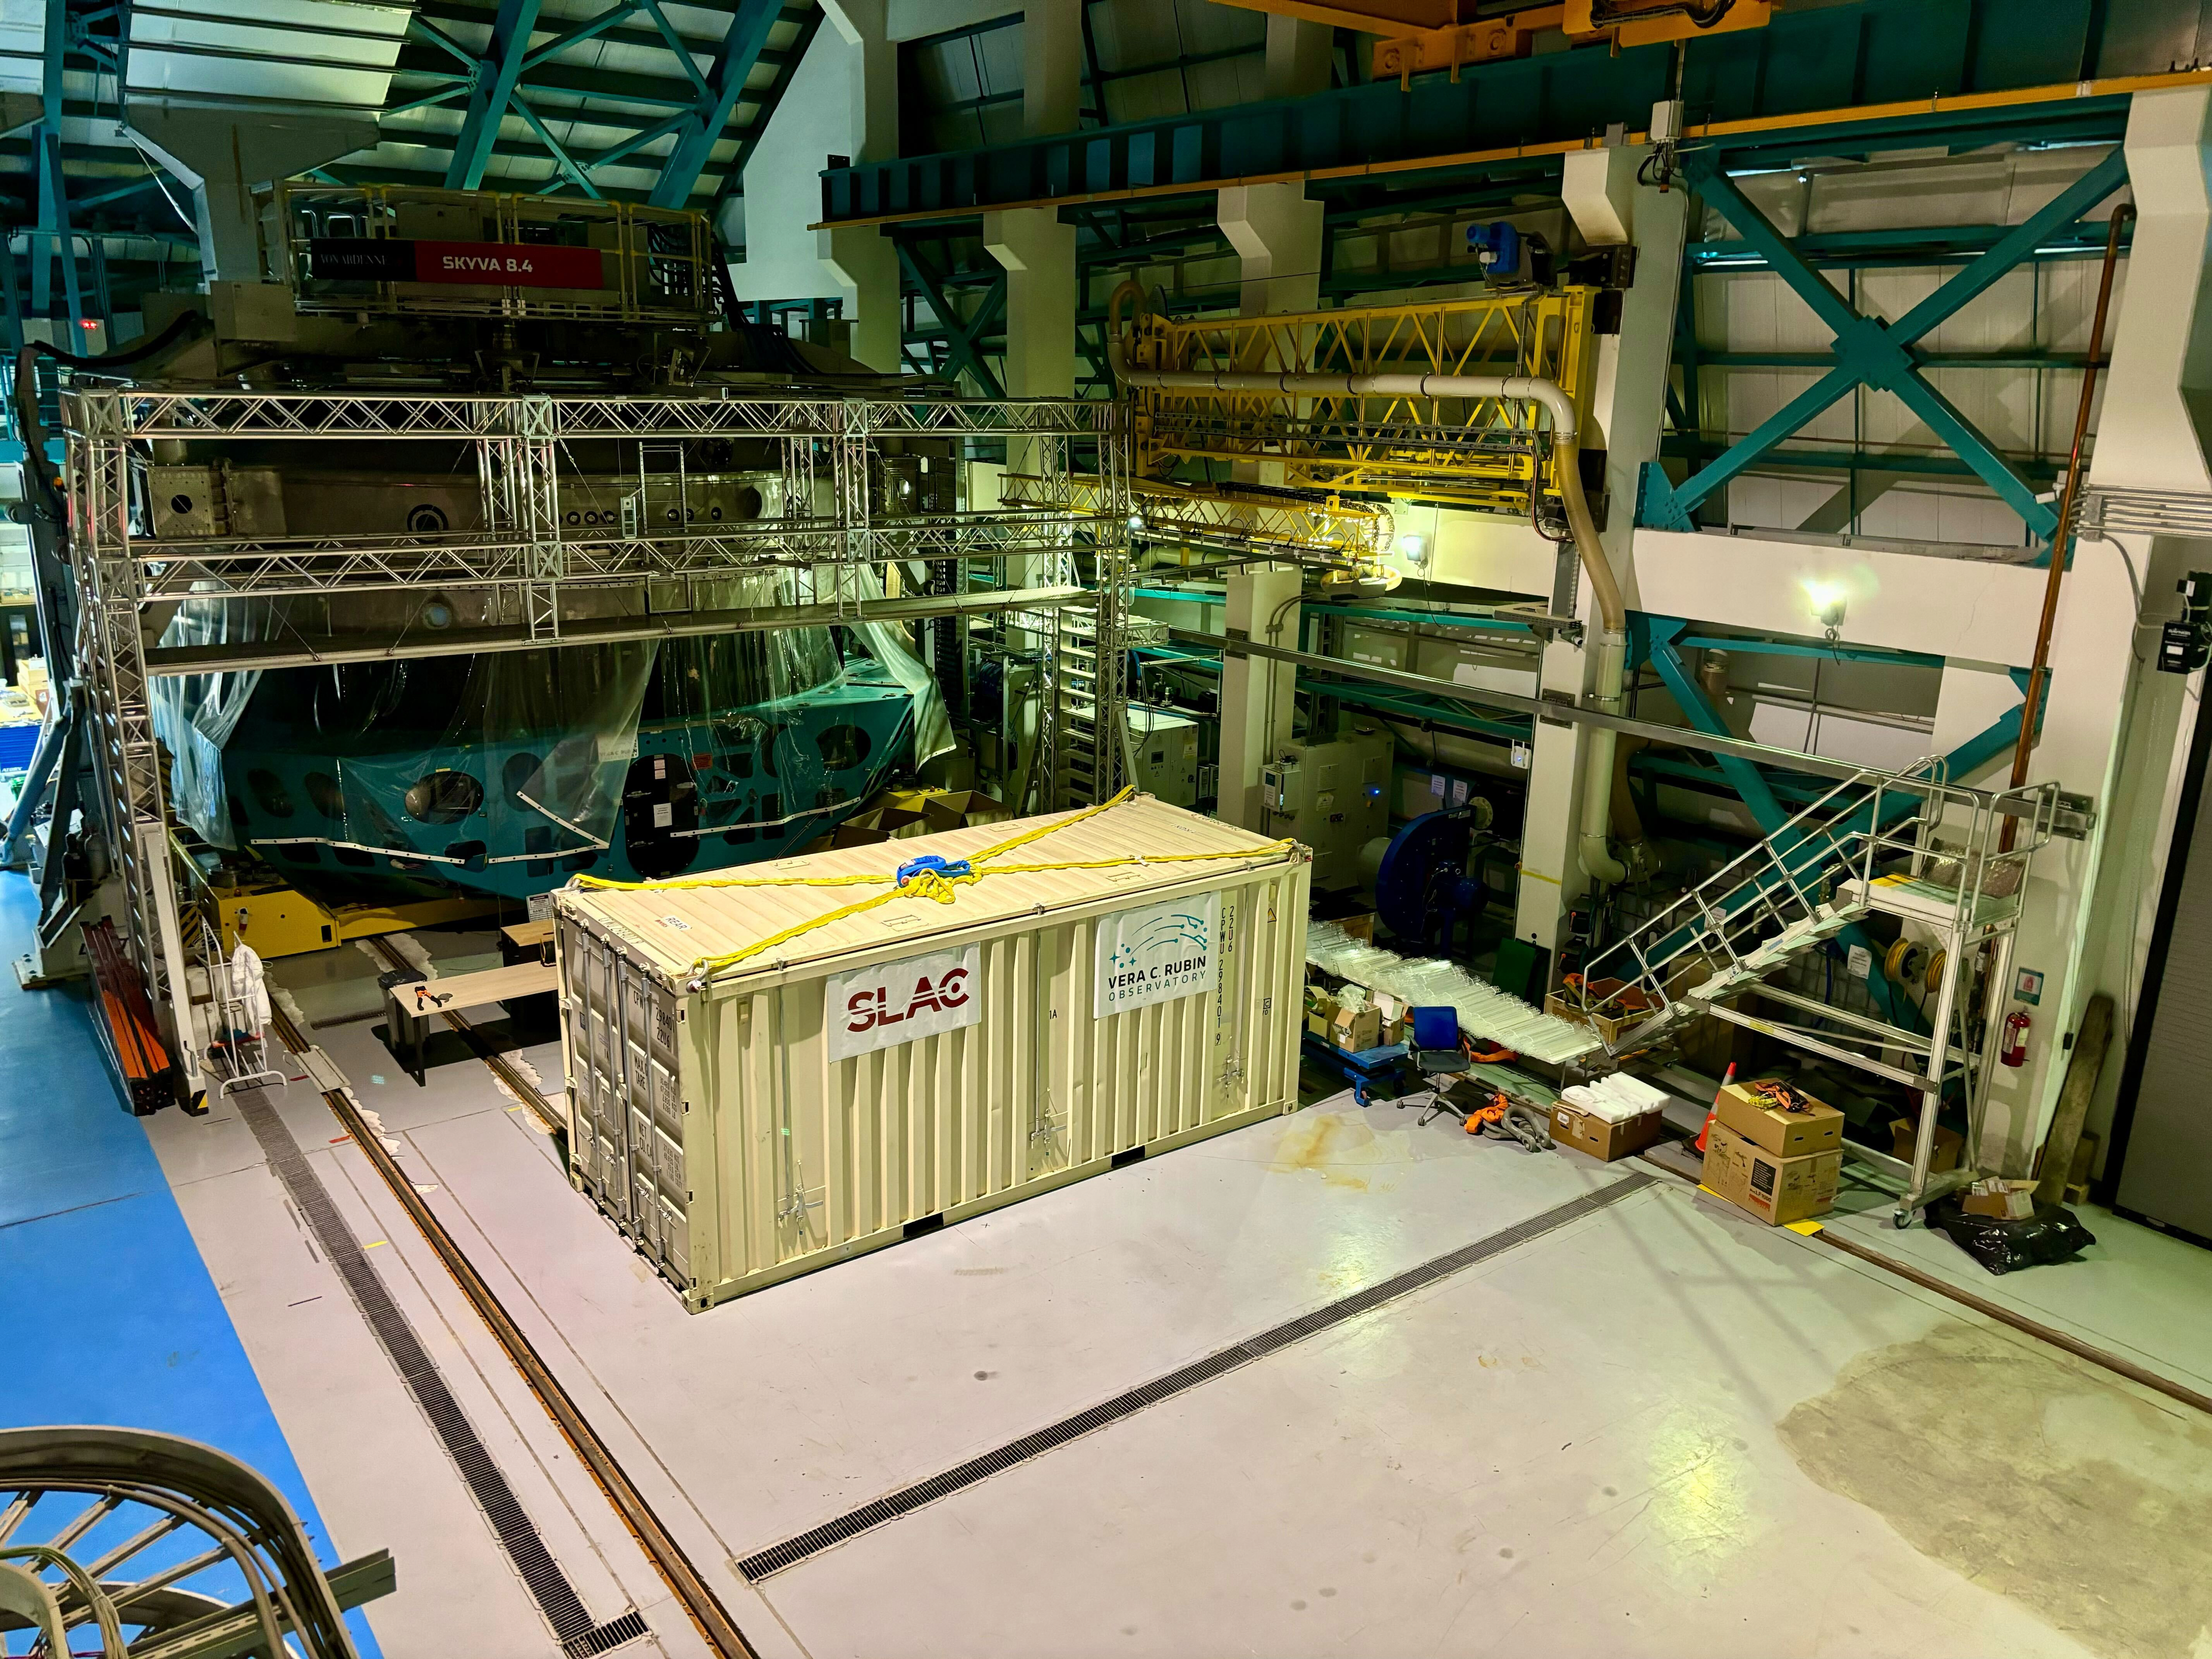

LSST Camera arrives at Rubin Observatory

The shipping crate holding the LSST Camera arrives at Rubin Observatory.

Credit: Travis Lange/SLAC National Accelerator Laboratory